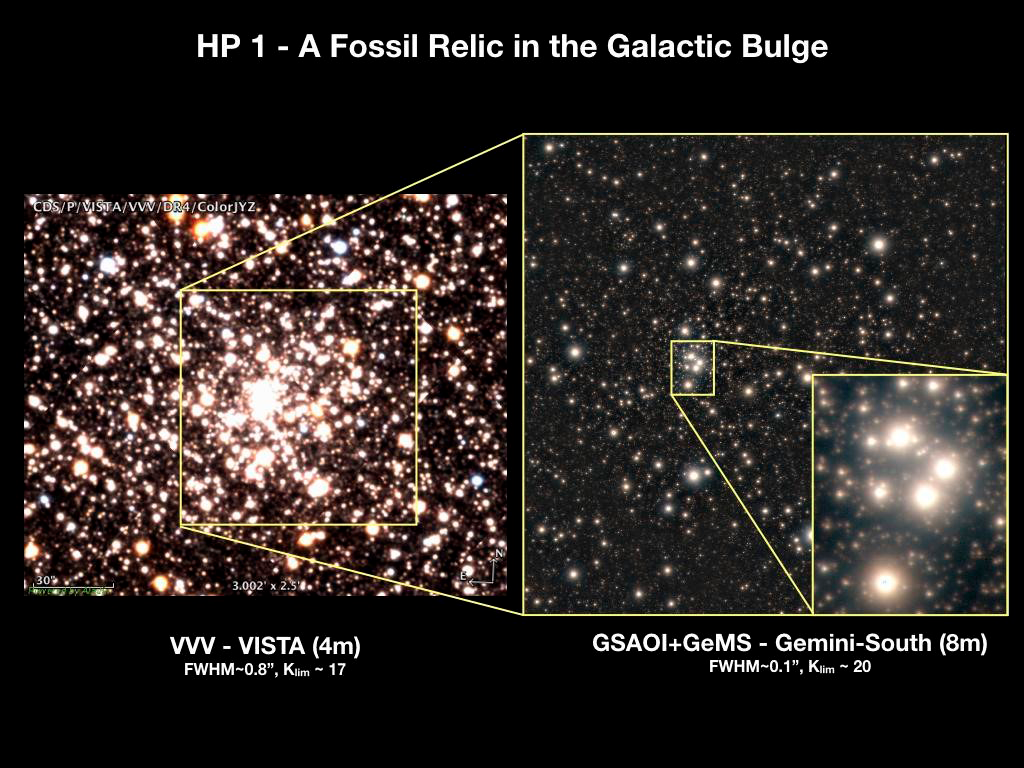

Ultra-sharp Images Make Old Stars Look Absolutely Marvelous!

GSAOI+GeMS color composite image of HP 1 (right image) shown relative to the full field of the cluster obtained by the Visible and Infrared Survey Telescope for Astronomy (left).

Credit: Gemini Observatory/NSF/AURA/VISTA/Aladin/CDS.